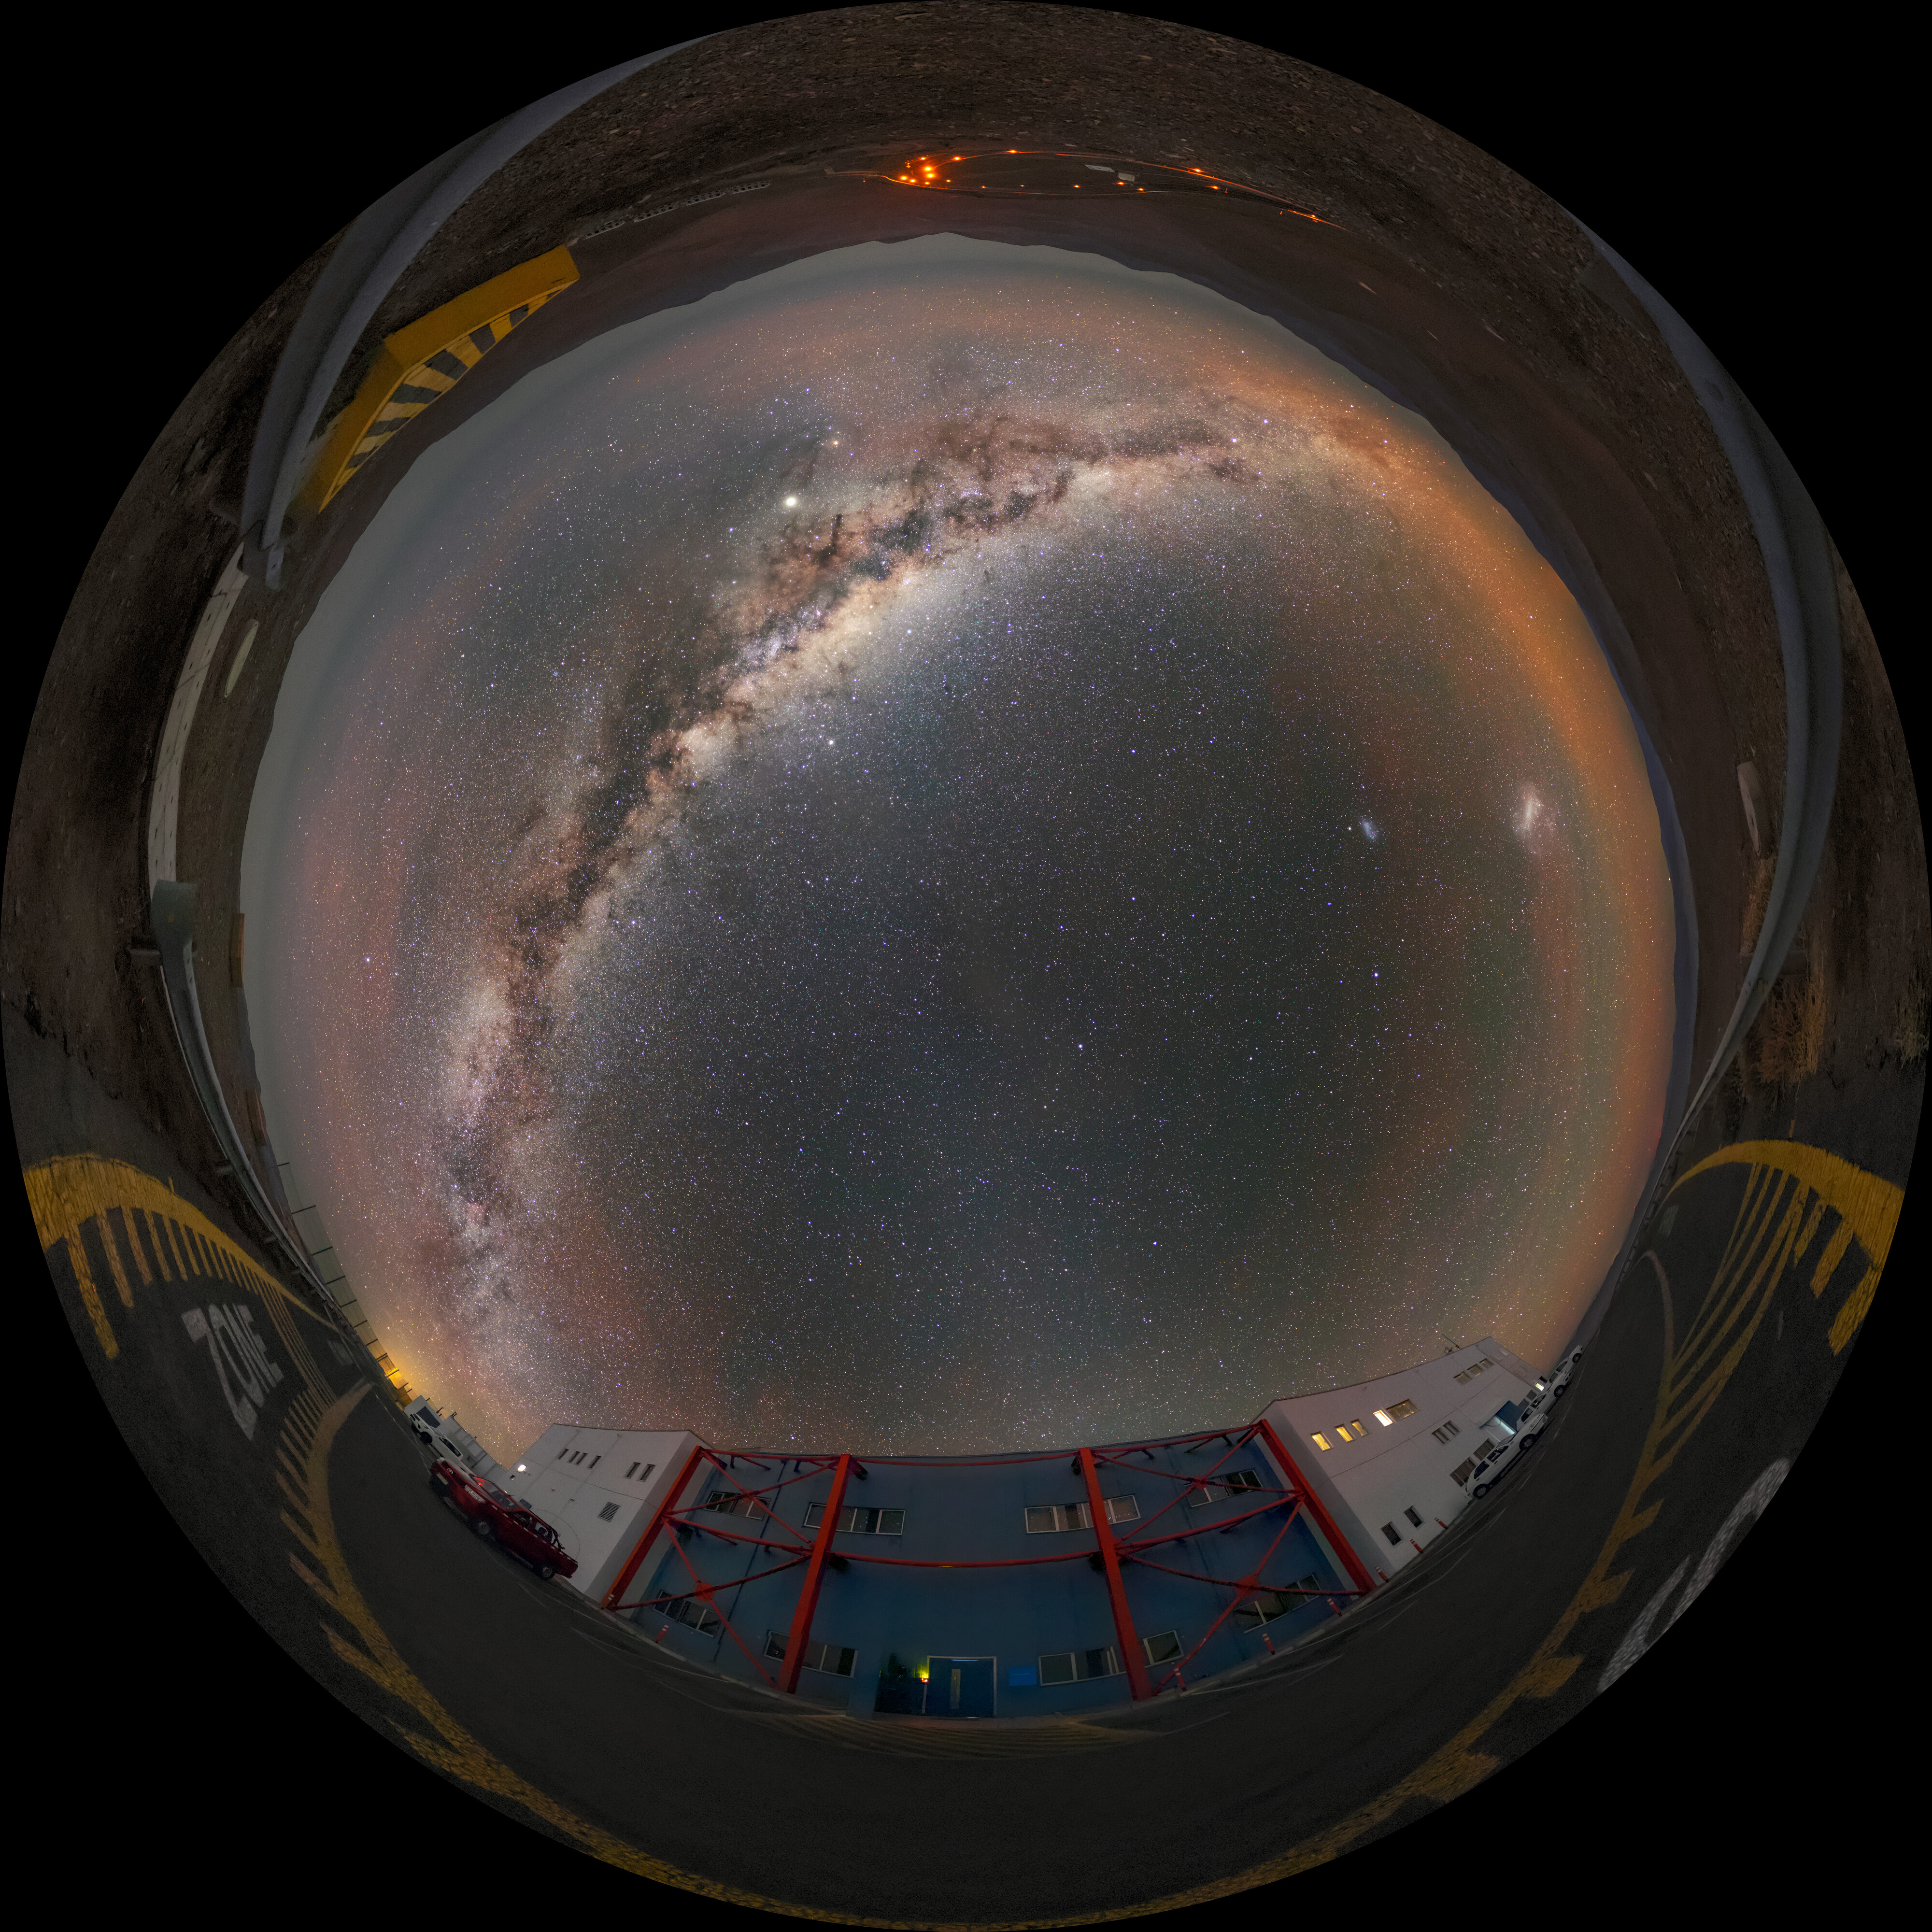

Milky Way high in the sky

This unique view of the Milky Way was taken at ESO's Paranal Observatory in Chile. Stretching across the night sky is the bright centre of our Galaxy so clearly visible thanks to Paranal's remote location and the around 300 clear nights the Chilean Atacama Desert hosts each year.

Credit: ESO/M. Zamani